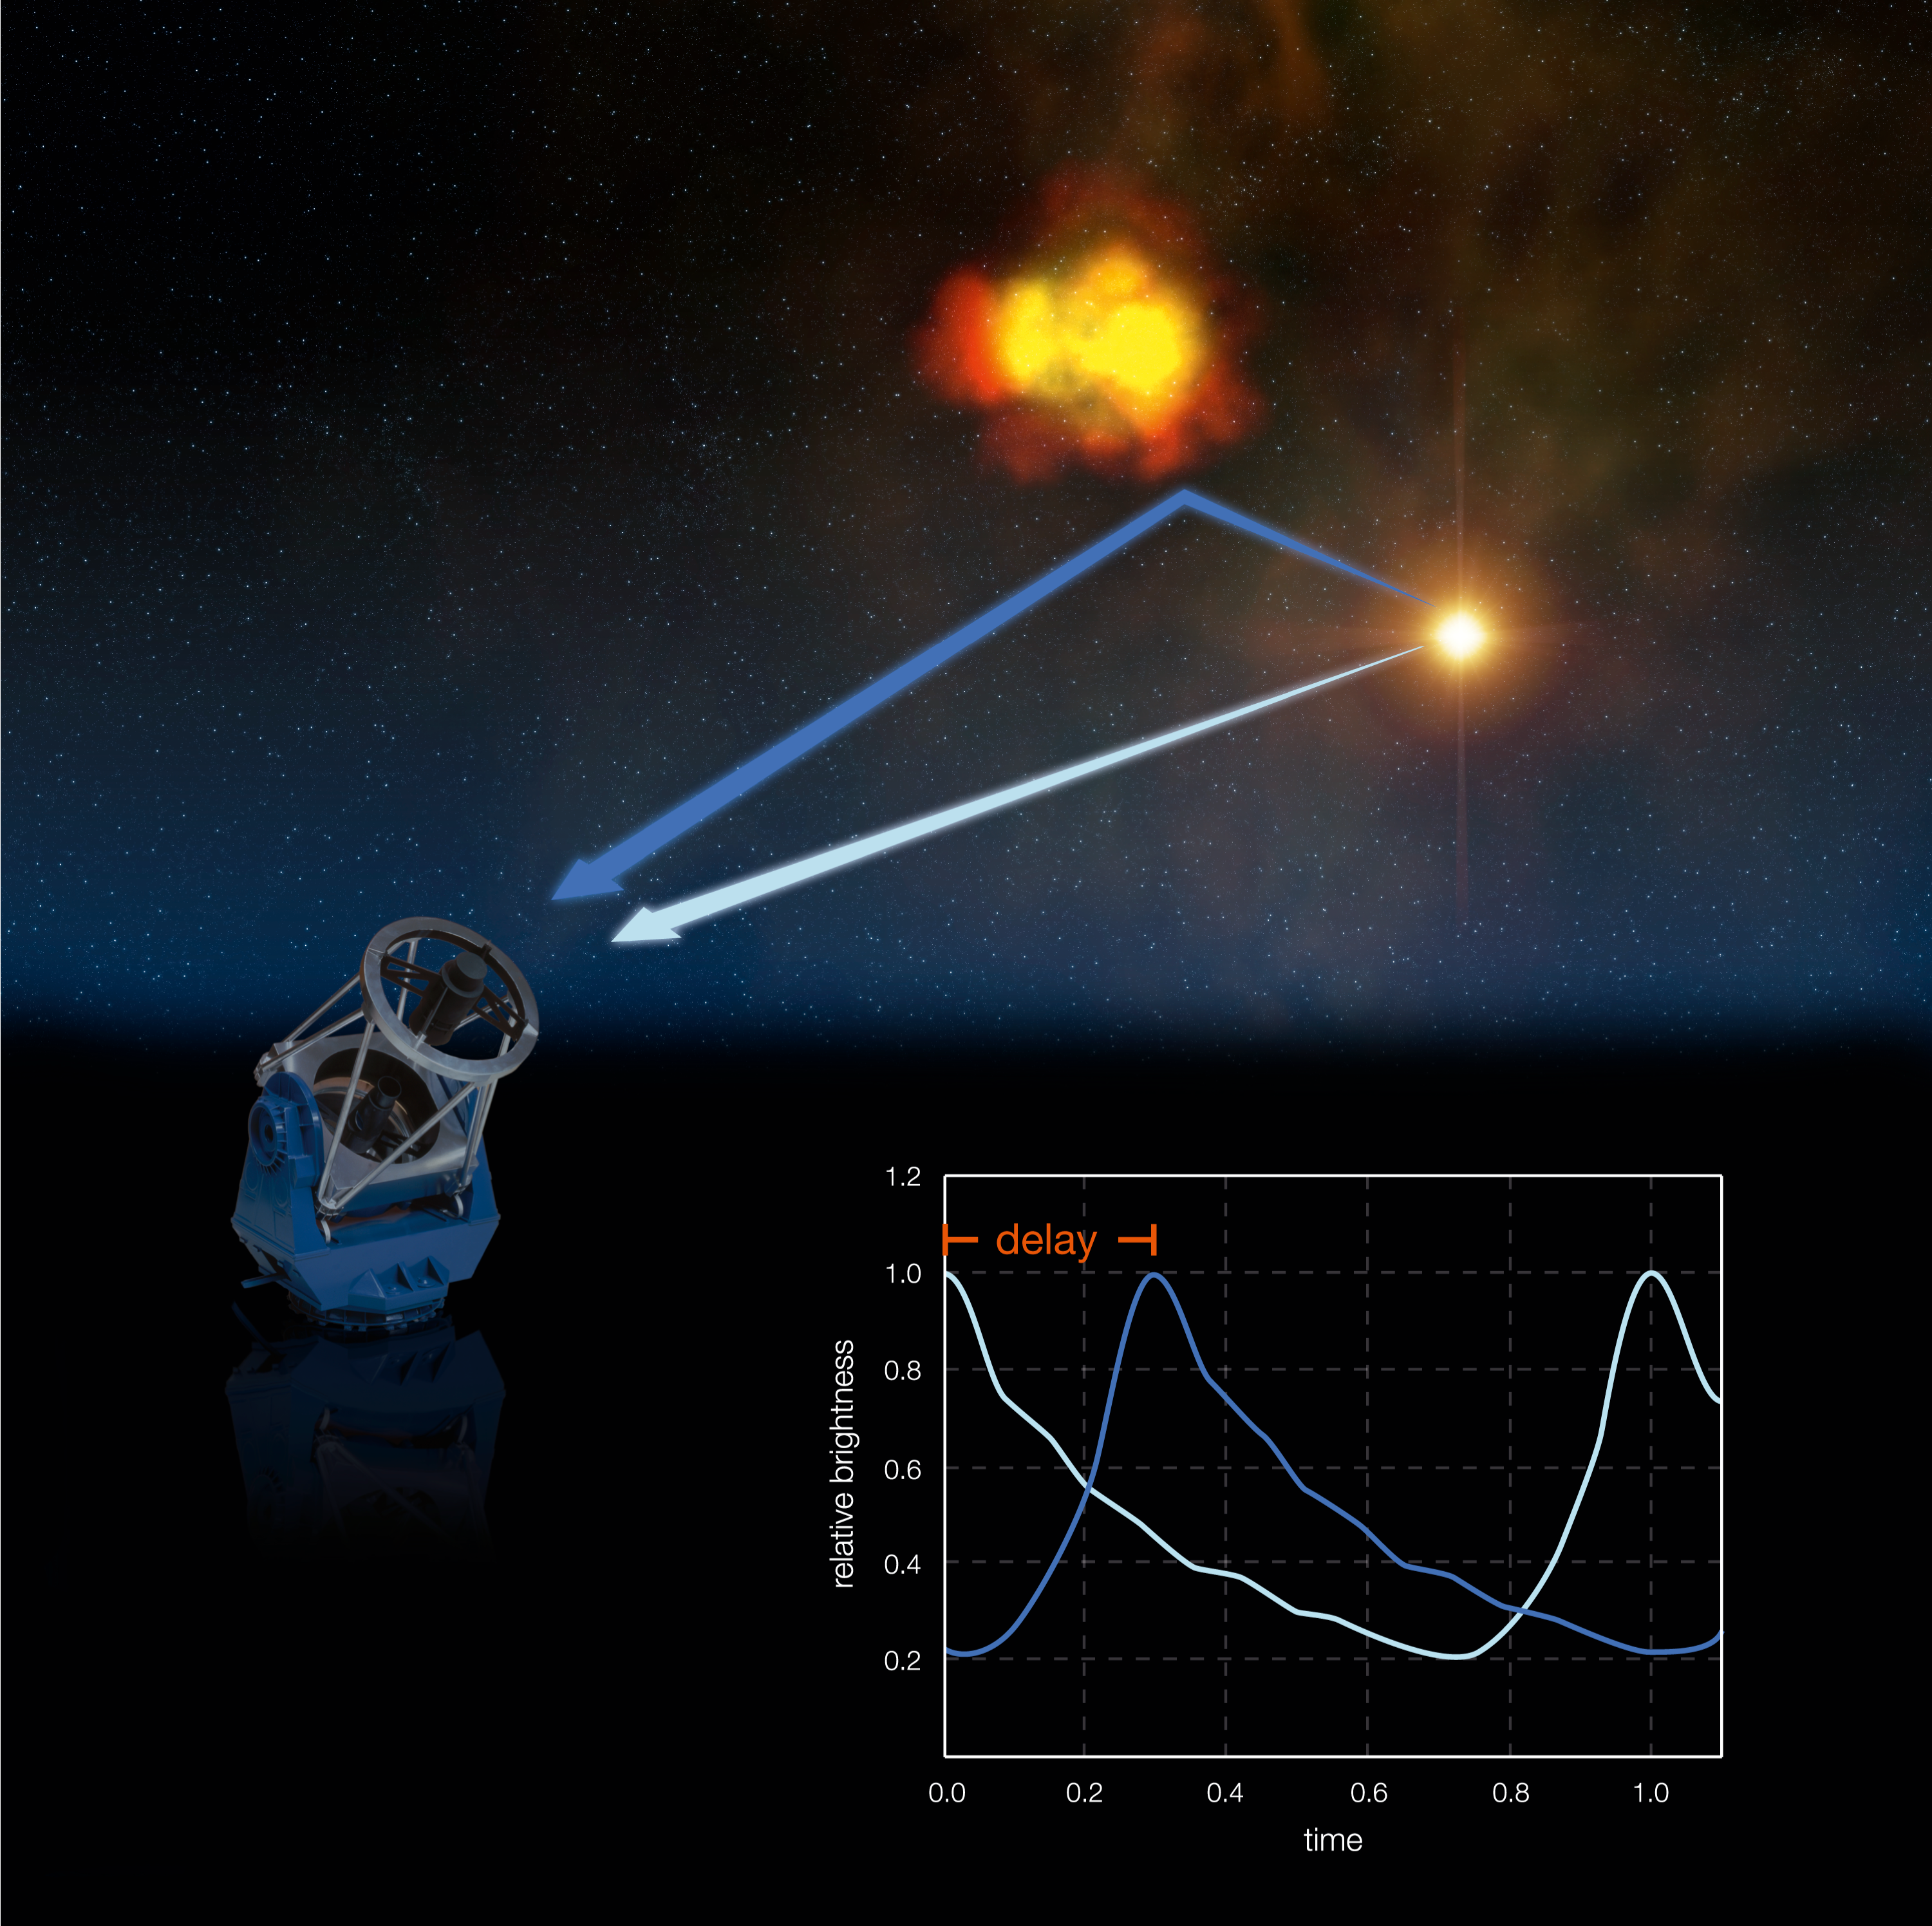

Light echoes (artist's impression)

Taking advantage of the presence of light echoes, a team of astronomers have used an ESO telescope to measure, at the 1% precision level, the distance of a Cepheid — a class of variable stars that constitutes one of the first steps in the cosmic distance ladder.

The determination of the distance to RS Pup, following the method of the American astronomer Robert Havlen, is based on the measurement of the phase difference between the variation of the star and the variation of isolated nebular features. Because the luminosity of the star changes in a very distinctive pattern, the presence of the nebula allows the astronomers to see light echoes and use them to measure the distance of the star. The light that travelled from the star to a dust grain and then to the telescope arrives a bit later than the light that comes directly from the star to the telescope. As a consequence, if we measure the brightness of a particular, isolated dust blob in the nebula, we will obtain a brightness curve that has the same shape as the variation of the Cepheid, but shifted in time. This delay is called a 'light echo', by analogy with the more traditional echo, the reflection of sound by, for example, the bottom of a well.

By monitoring the evolution of the brightness of the blobs in the nebula, the astronomers can derive their distance from the star: it is simply the measured delay in time, multiplied by the velocity of light (300,000 km/s). Knowing this distance and the apparent separation on the sky between the star and the blob, one can compute the distance of RS Pup.

This artist's illustration is not to scale.

Credit: ESO